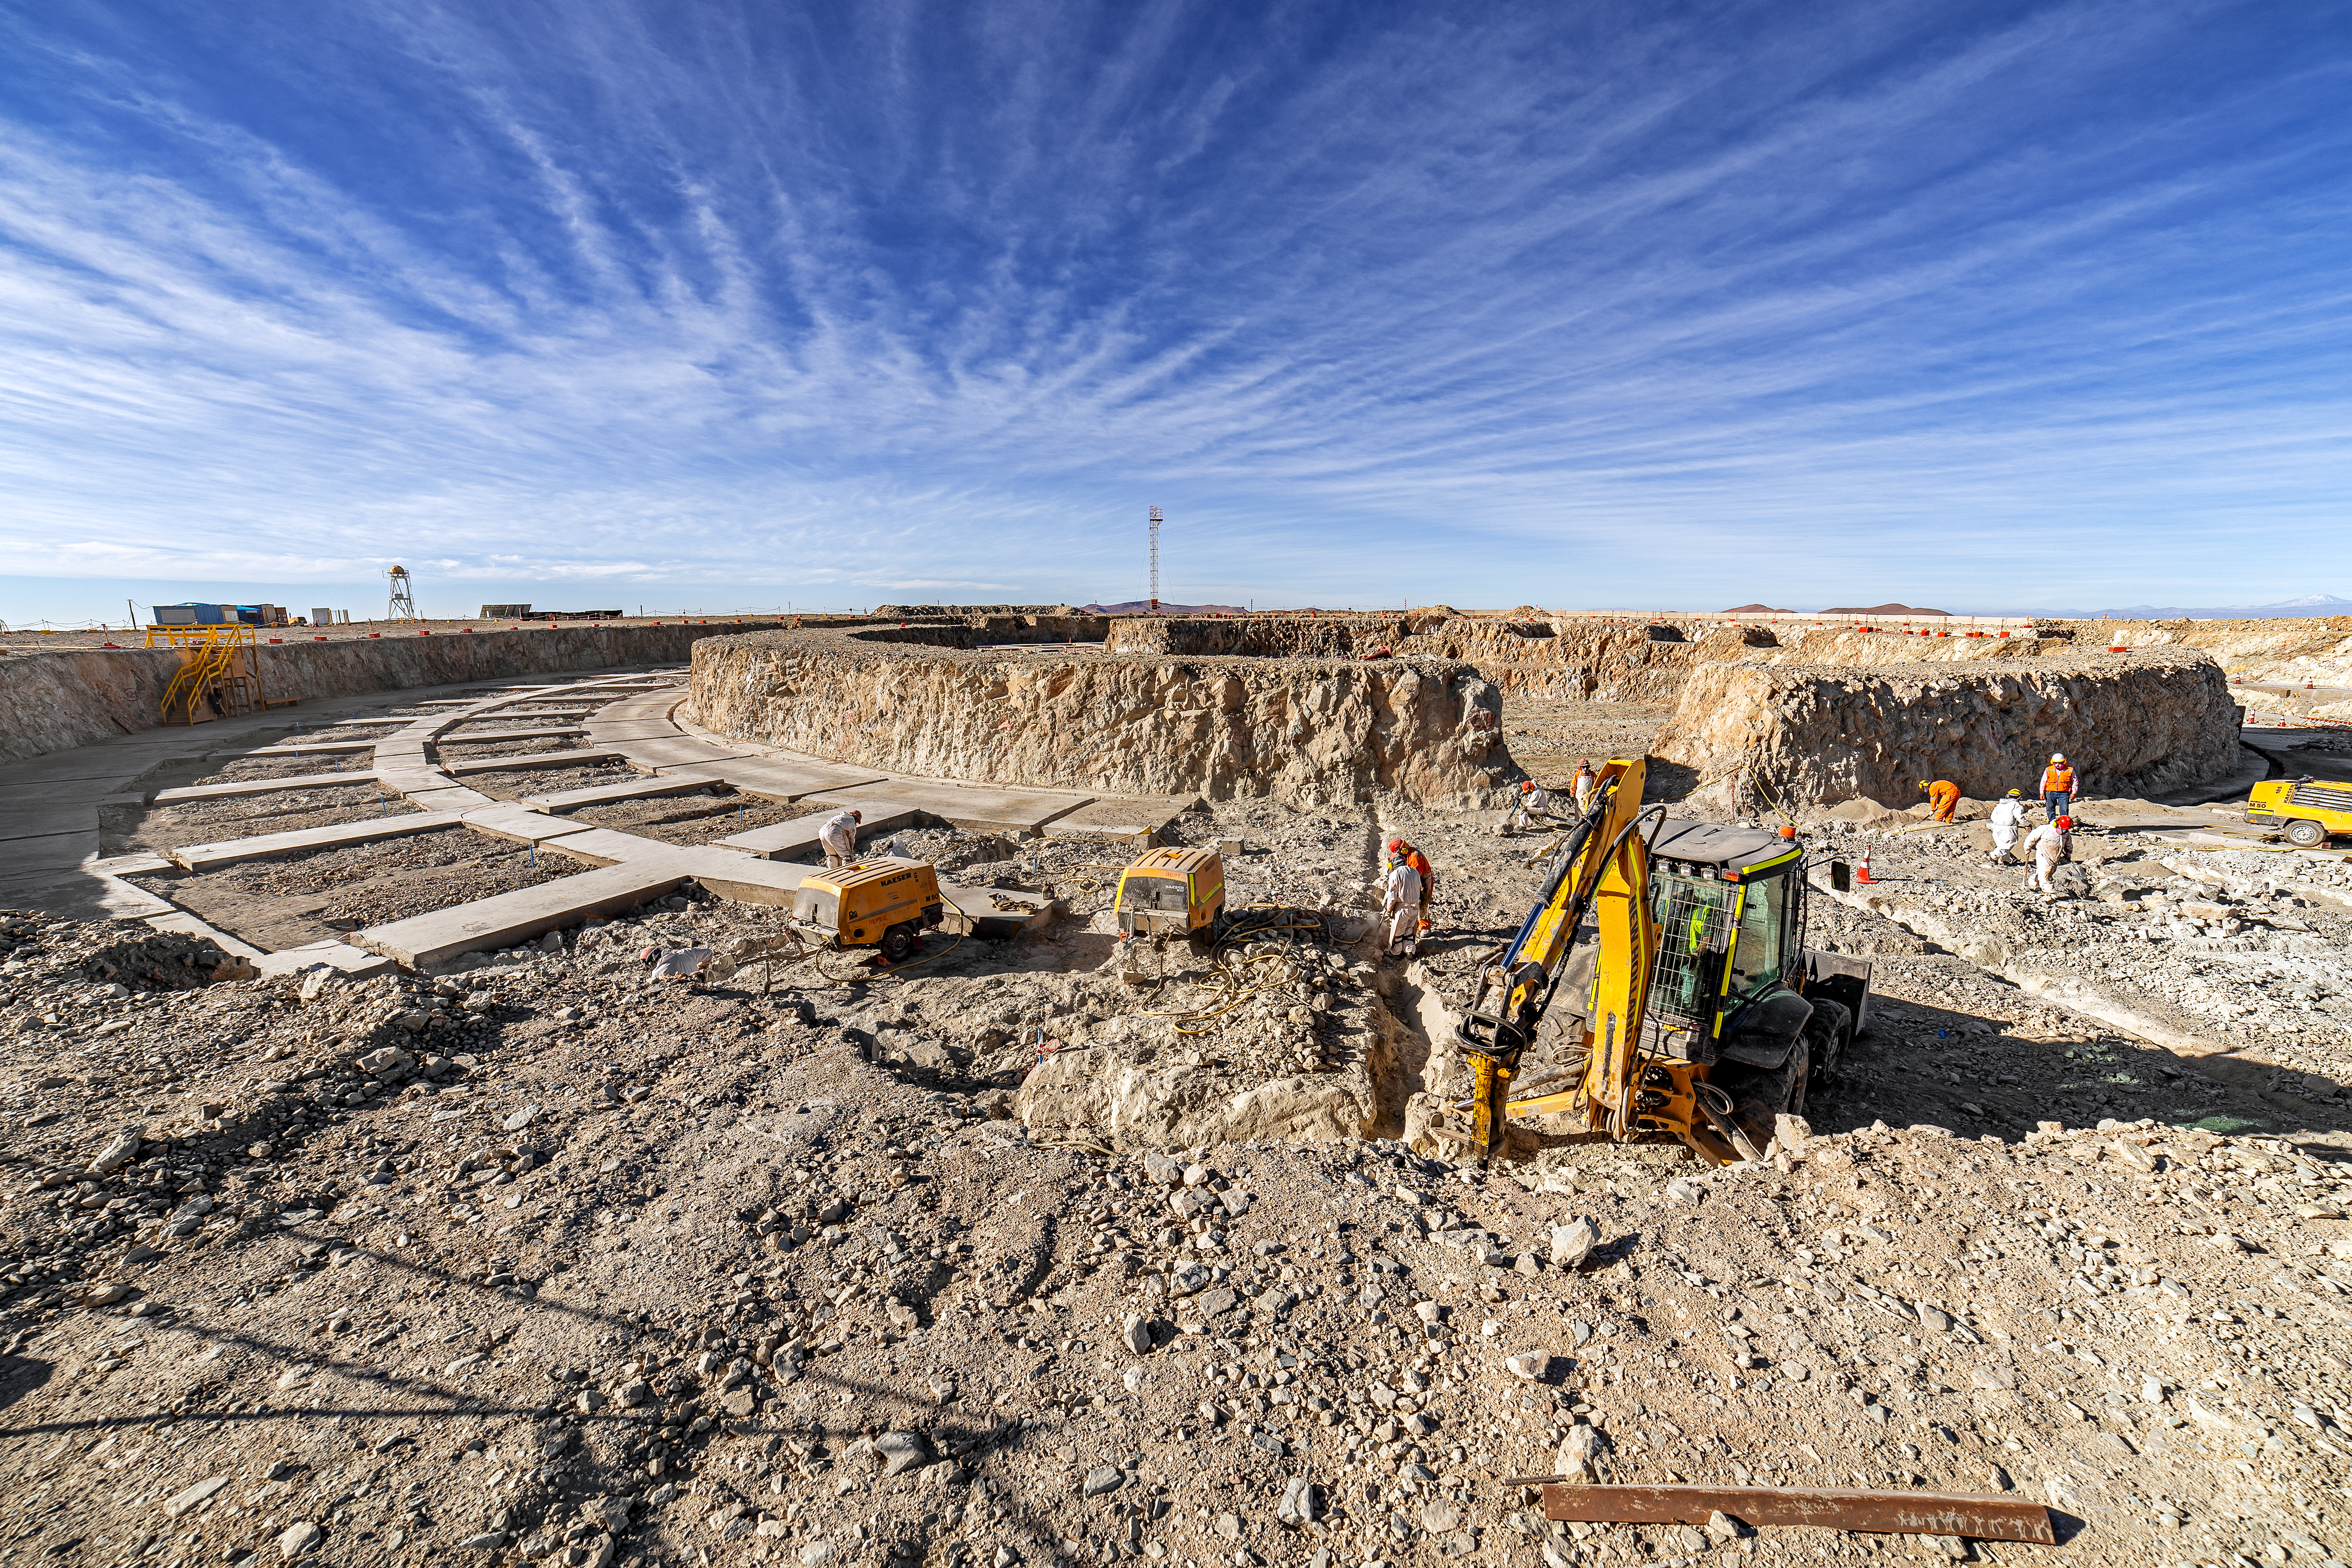

Construction of the ELT in Chile is underway

Construction of the ELT is underway in Chile, 2019. The ELT has been ranked in the "2010-2025 ASTRONET European strategic planning" as one of two clear top priorities for future ground-based astronomical infrastructures.

Credit: ESO/P. Horálek